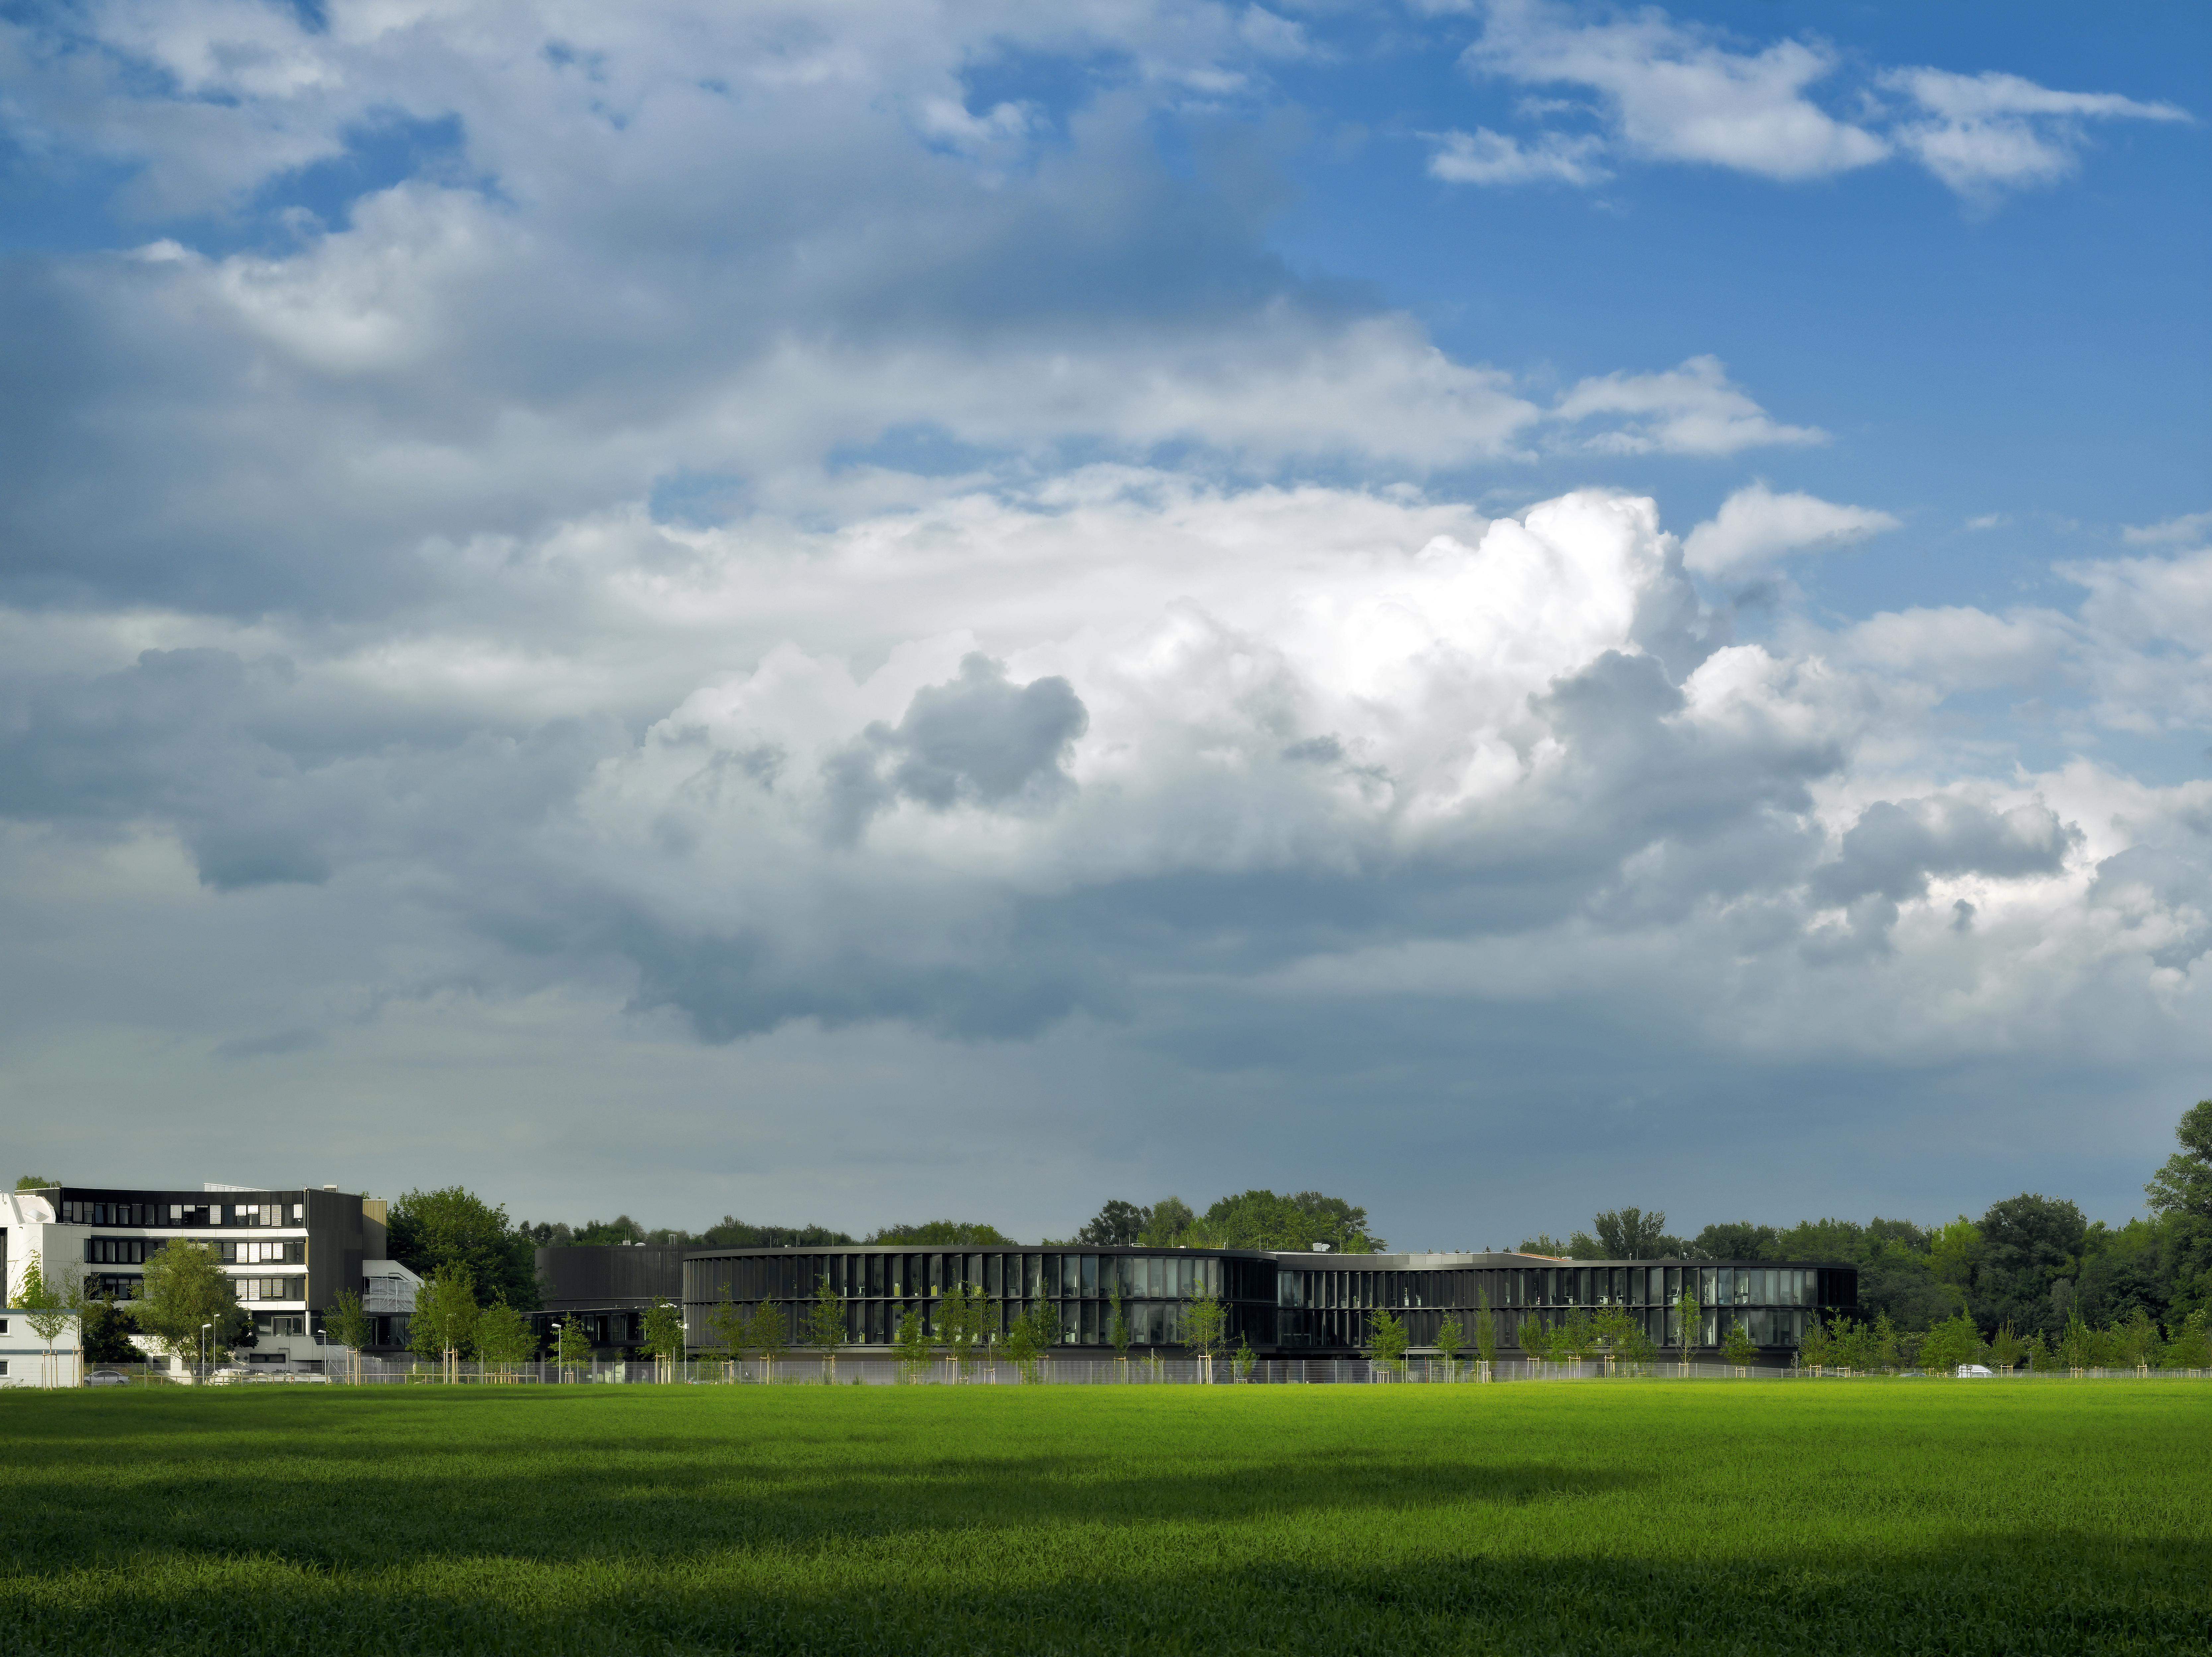

ESO Headquarters

This image shows the new office building of the ESO Headquarters in Garching, Germany, seen from the fields south of the ESO area. To the left of the new building the old building is visible.

Credit: Roland Halbe/ESO